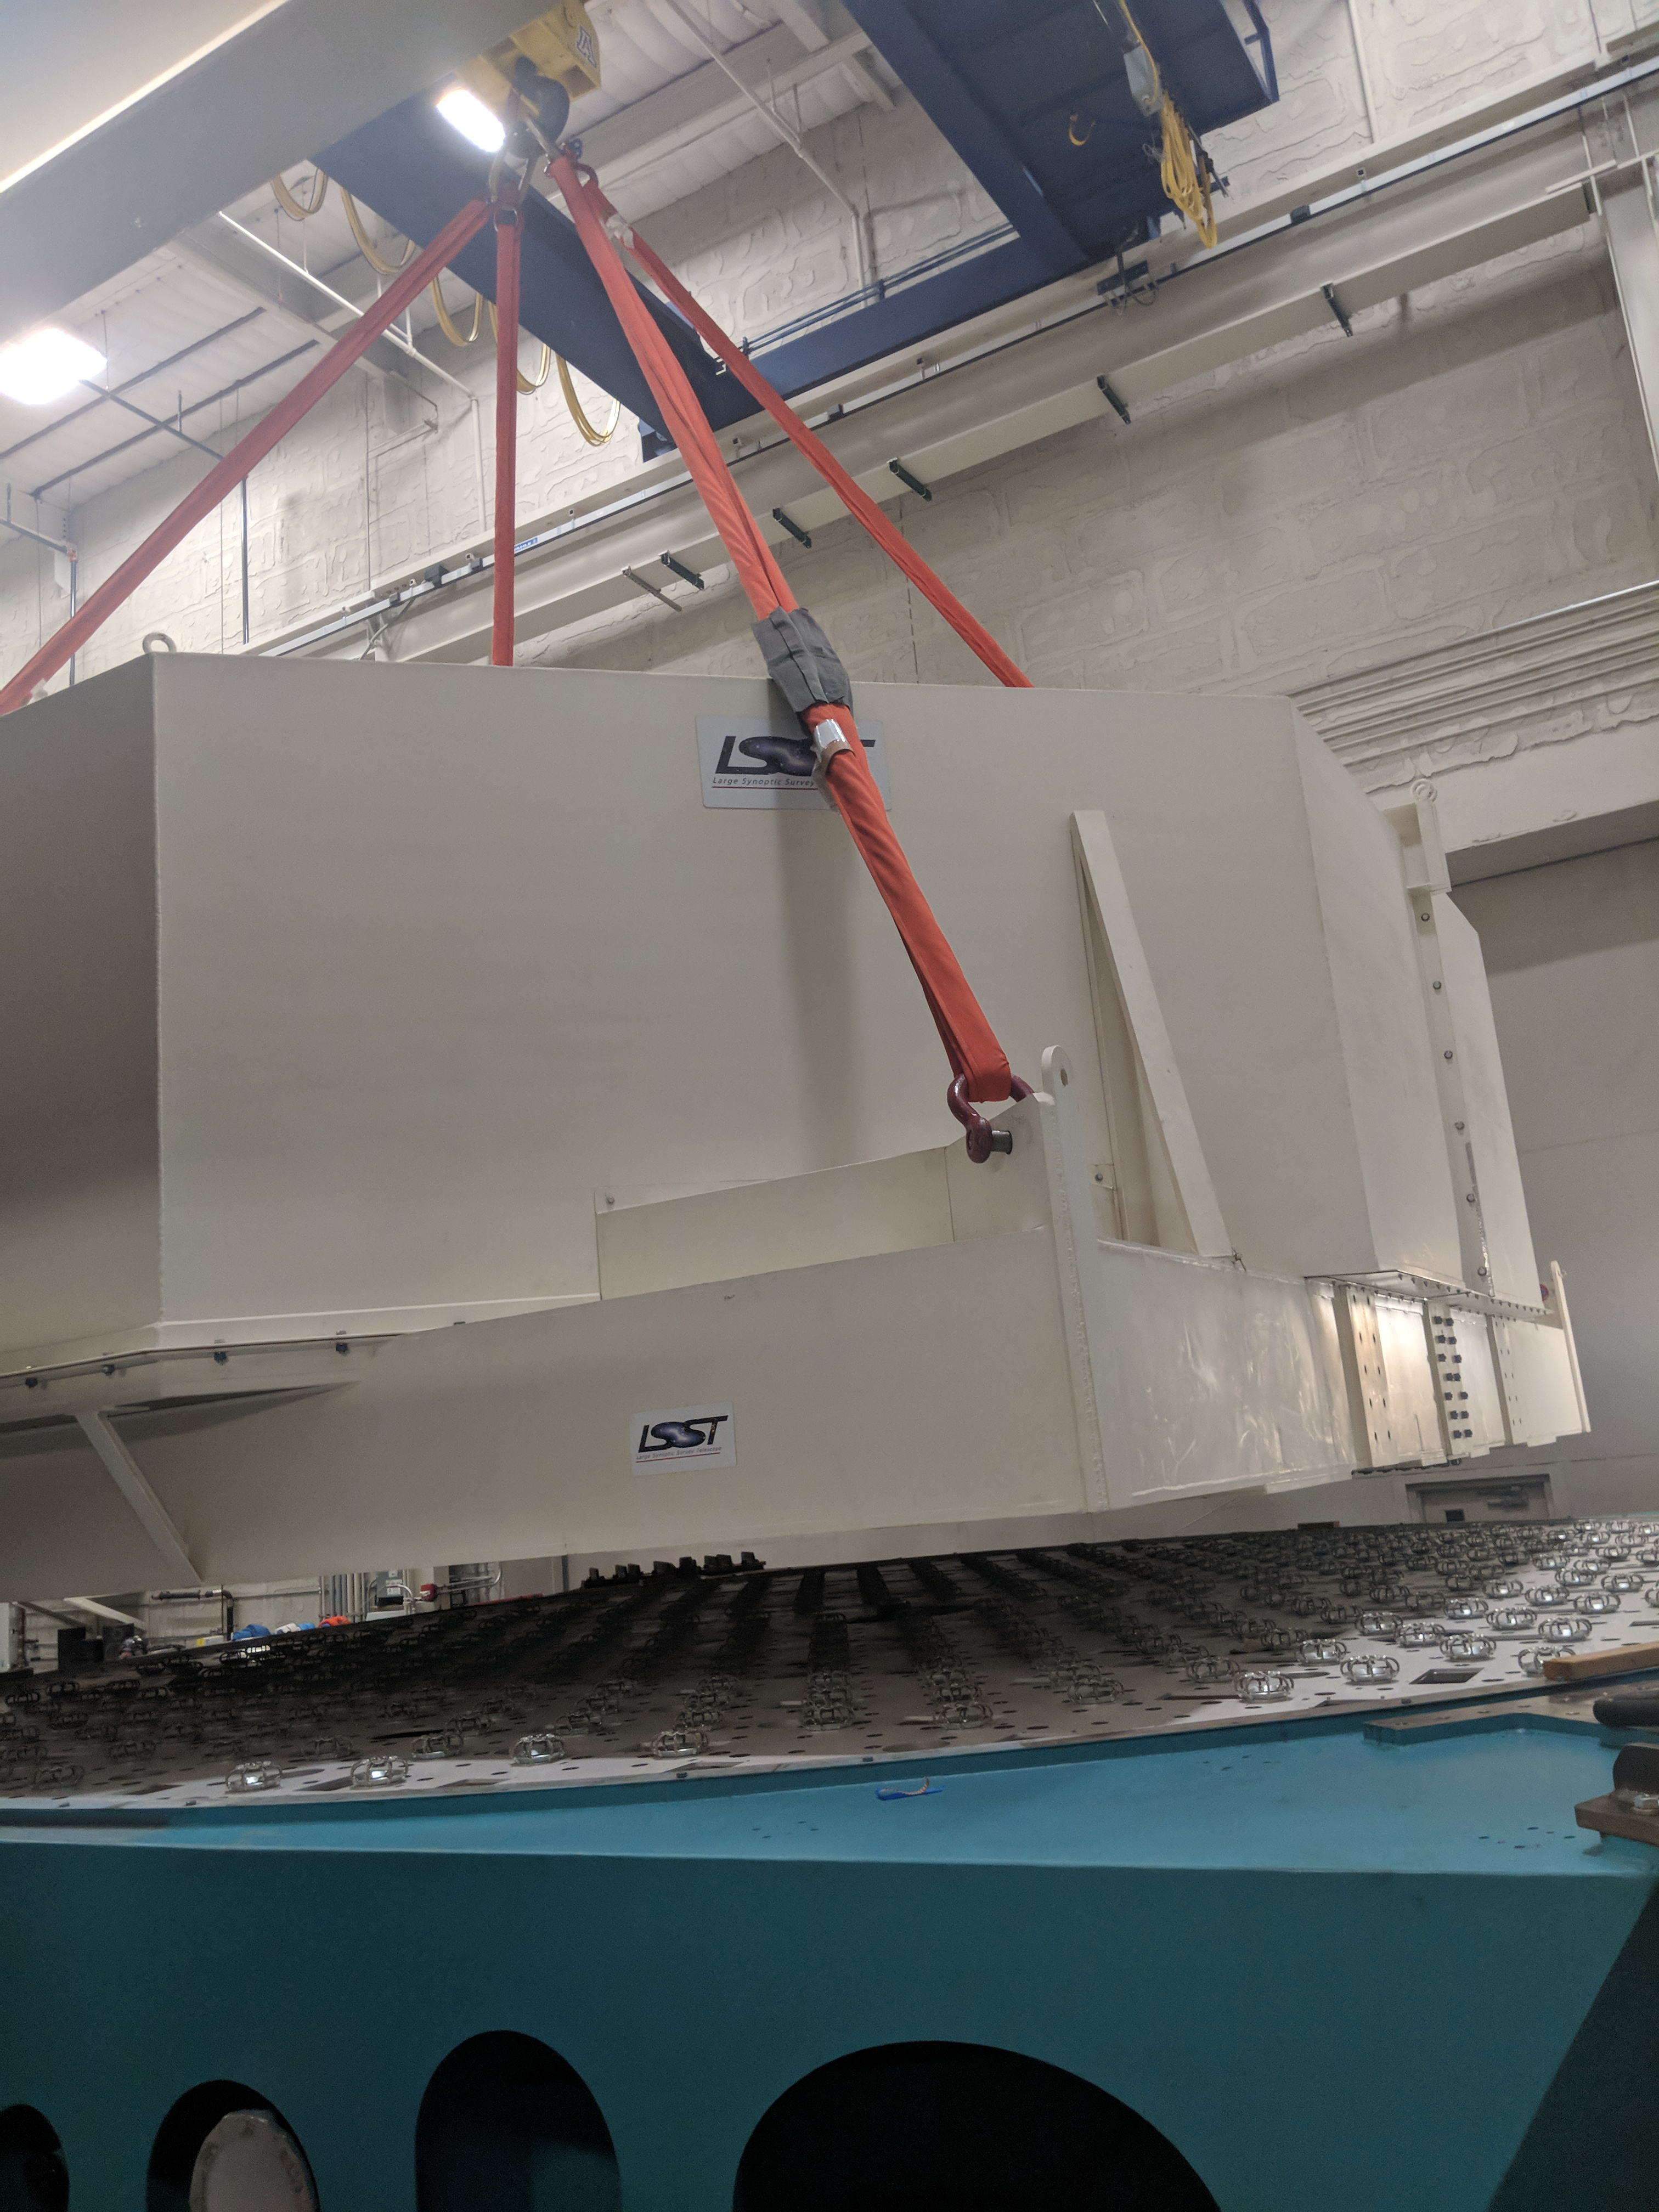

M1M3 Move

On October 18, 2018, the M1M3 Mirror was moved to the Richard F. Caris Mirror Lab on a Precision Heavy Haul truck. The Mirror had been in storage in hangar at Million Air since its fabrication, which was completed in 2015. Now that both the Cell and the Mirror are in the Lab, the next step is the installation of the Mirror onto the M1M3 Cell using the vacuum lifter. In this photo, the Mirror in its container is suspended over the Mirror Cell.

Credit: Rubin Observatory/NSF/AURA